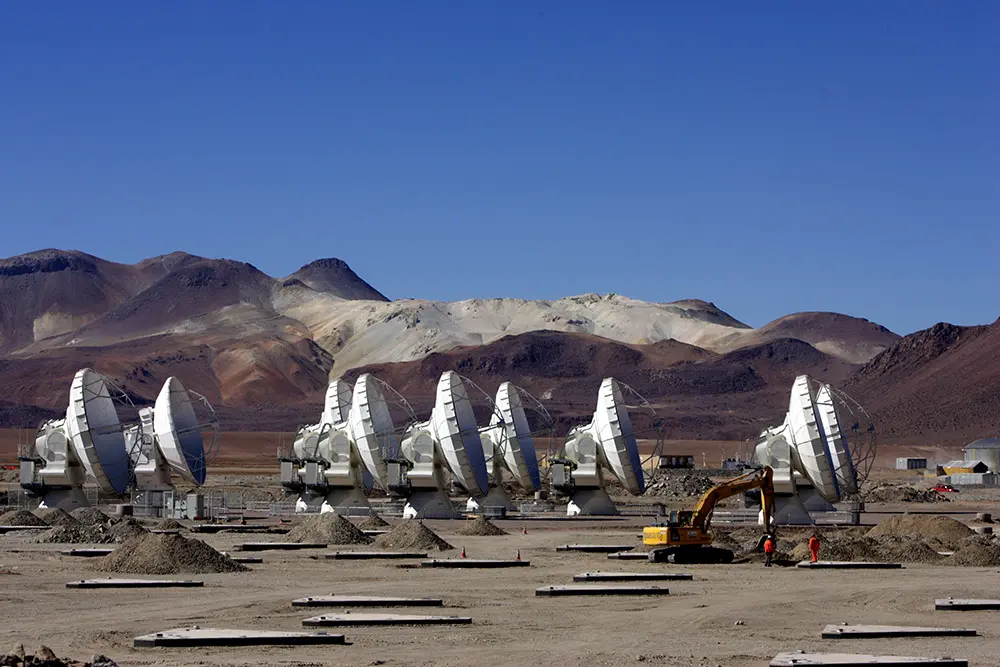

Aerial View of Antennas in Chajnantor

The ALMA Observatory was built in the Chajnantor Plateau over 5000 meters above sea level and is currently operational. In this image: aerial view of the antennas located in the Central Cluster. In the construction stage, there are a total of 118 foundations, spread out across 32 km in diameter for 66 antennas.

Credit: Carlos Padilla - AUI/NRAO | Download image